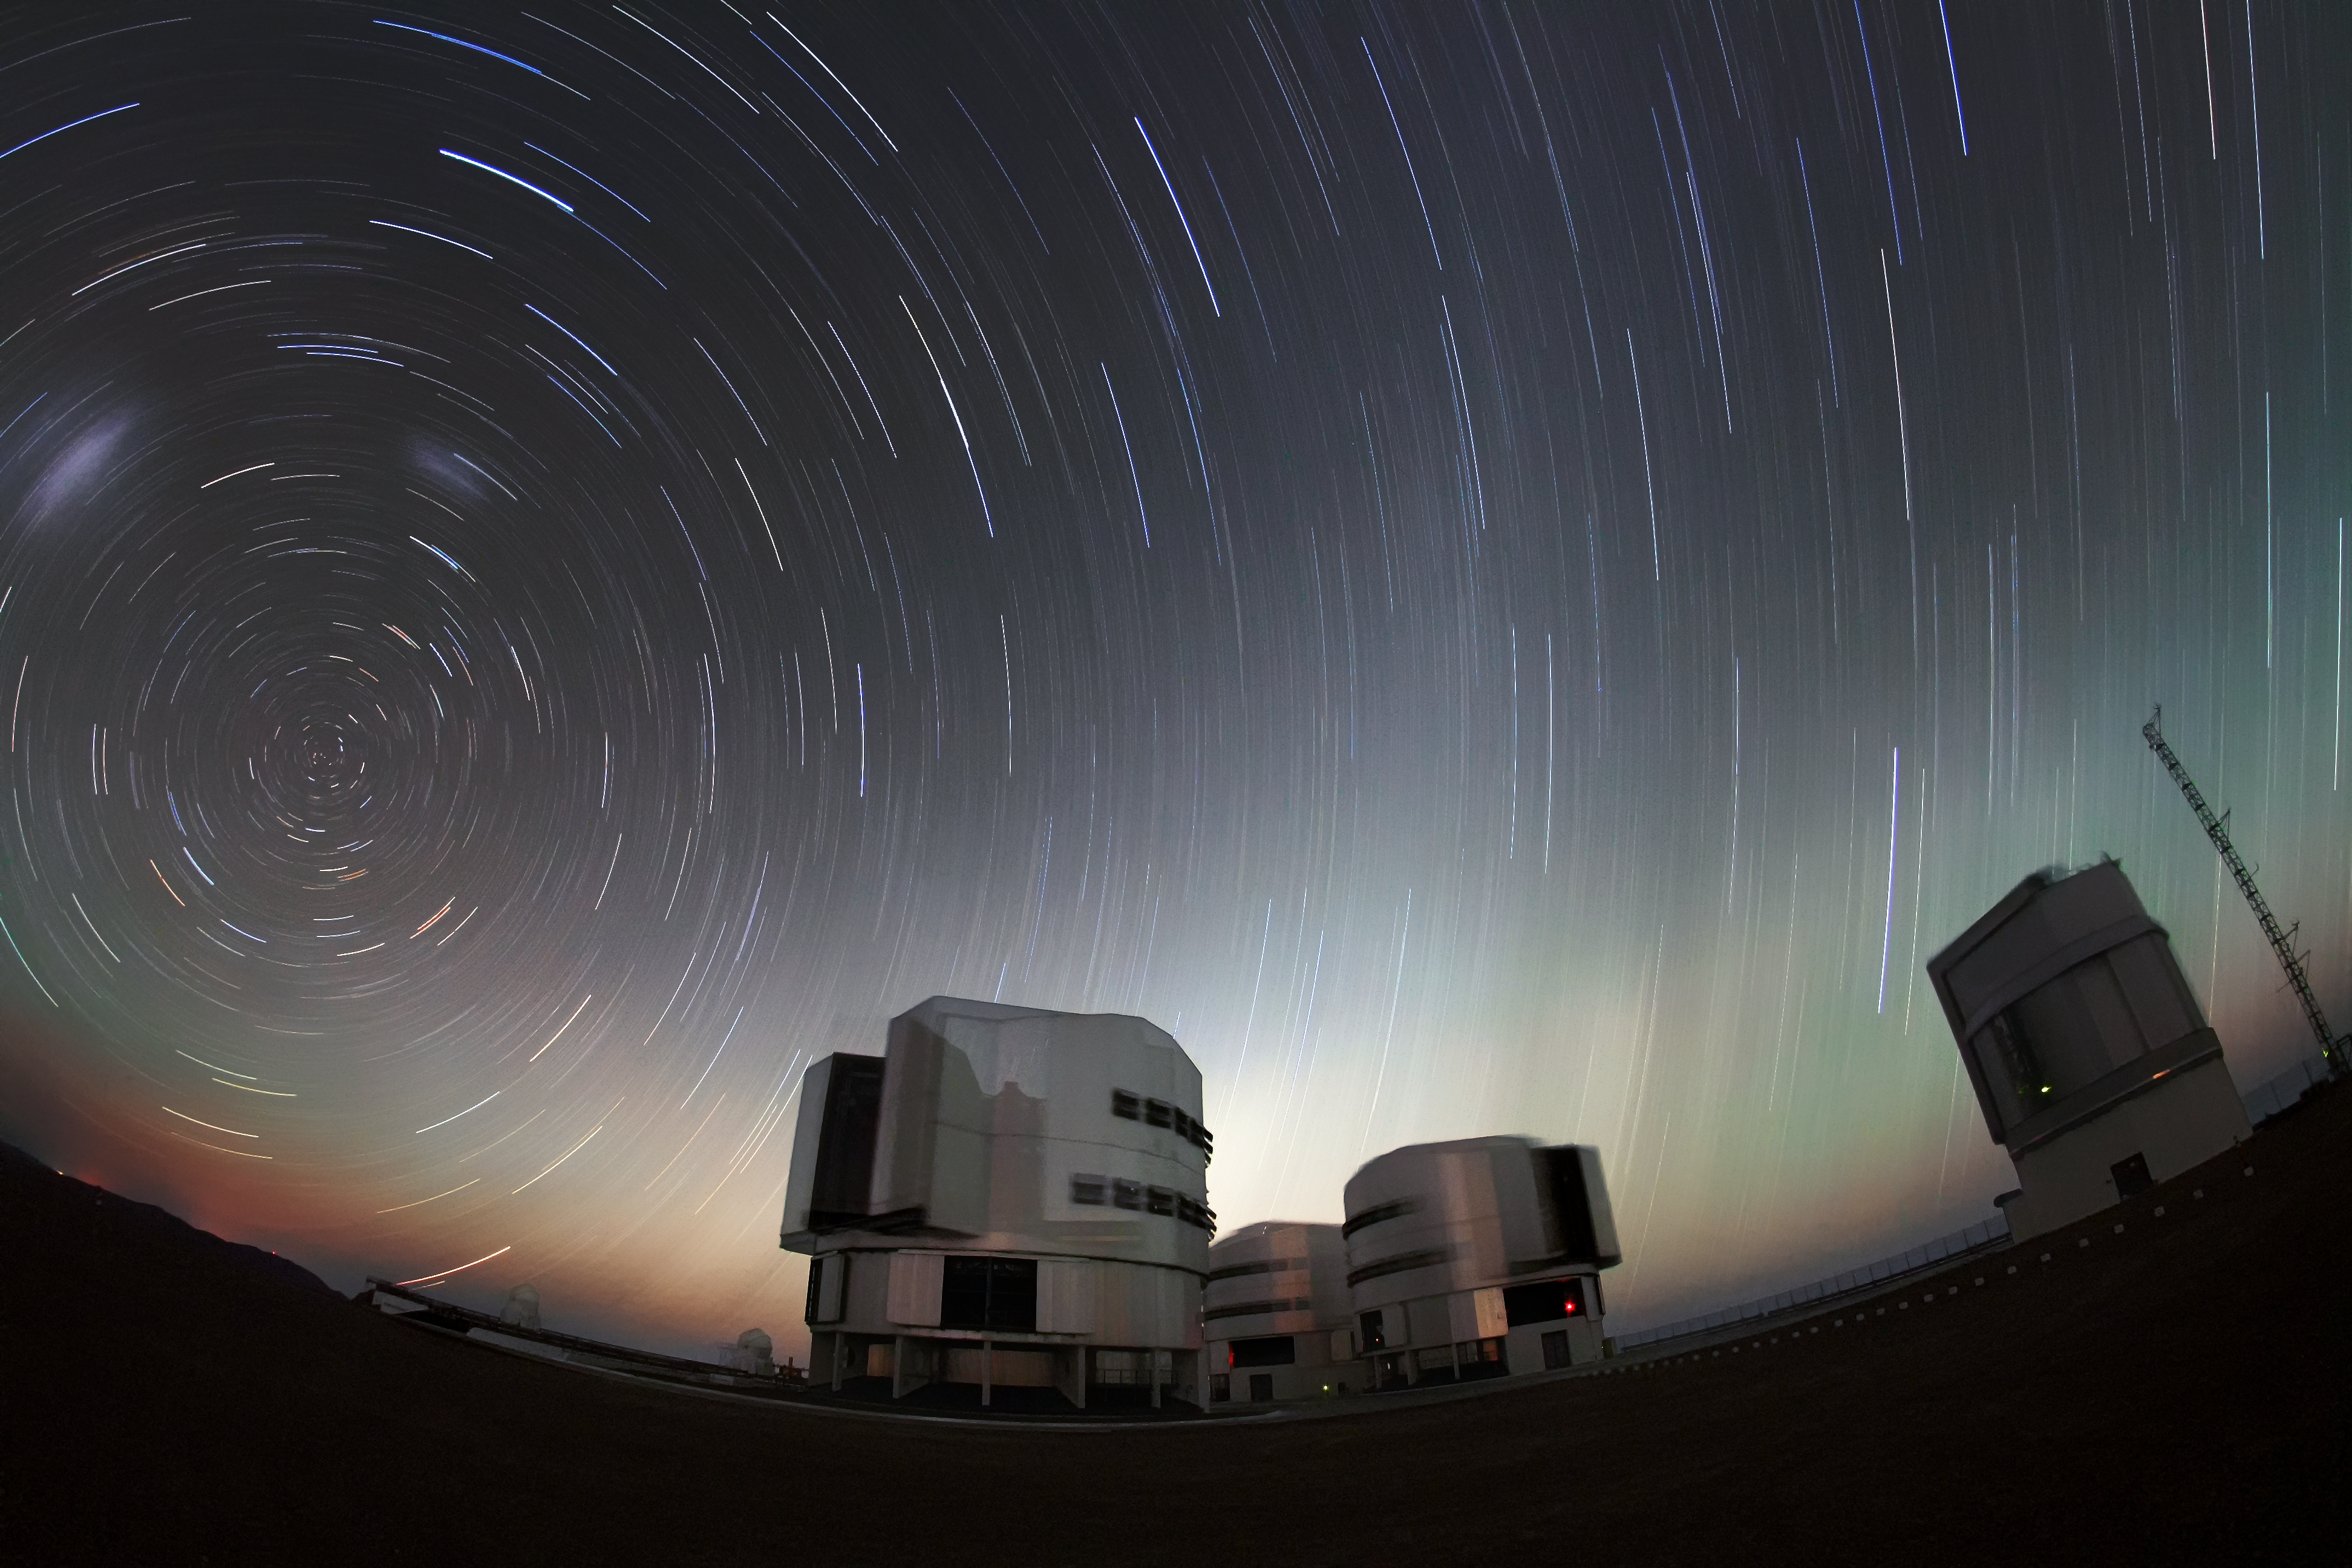

Twilight ends at Paranal

The close of day leaves a band of pale light on the horizon as the stars swing about overhead at Paranal.

Credit: F. Char/ESO